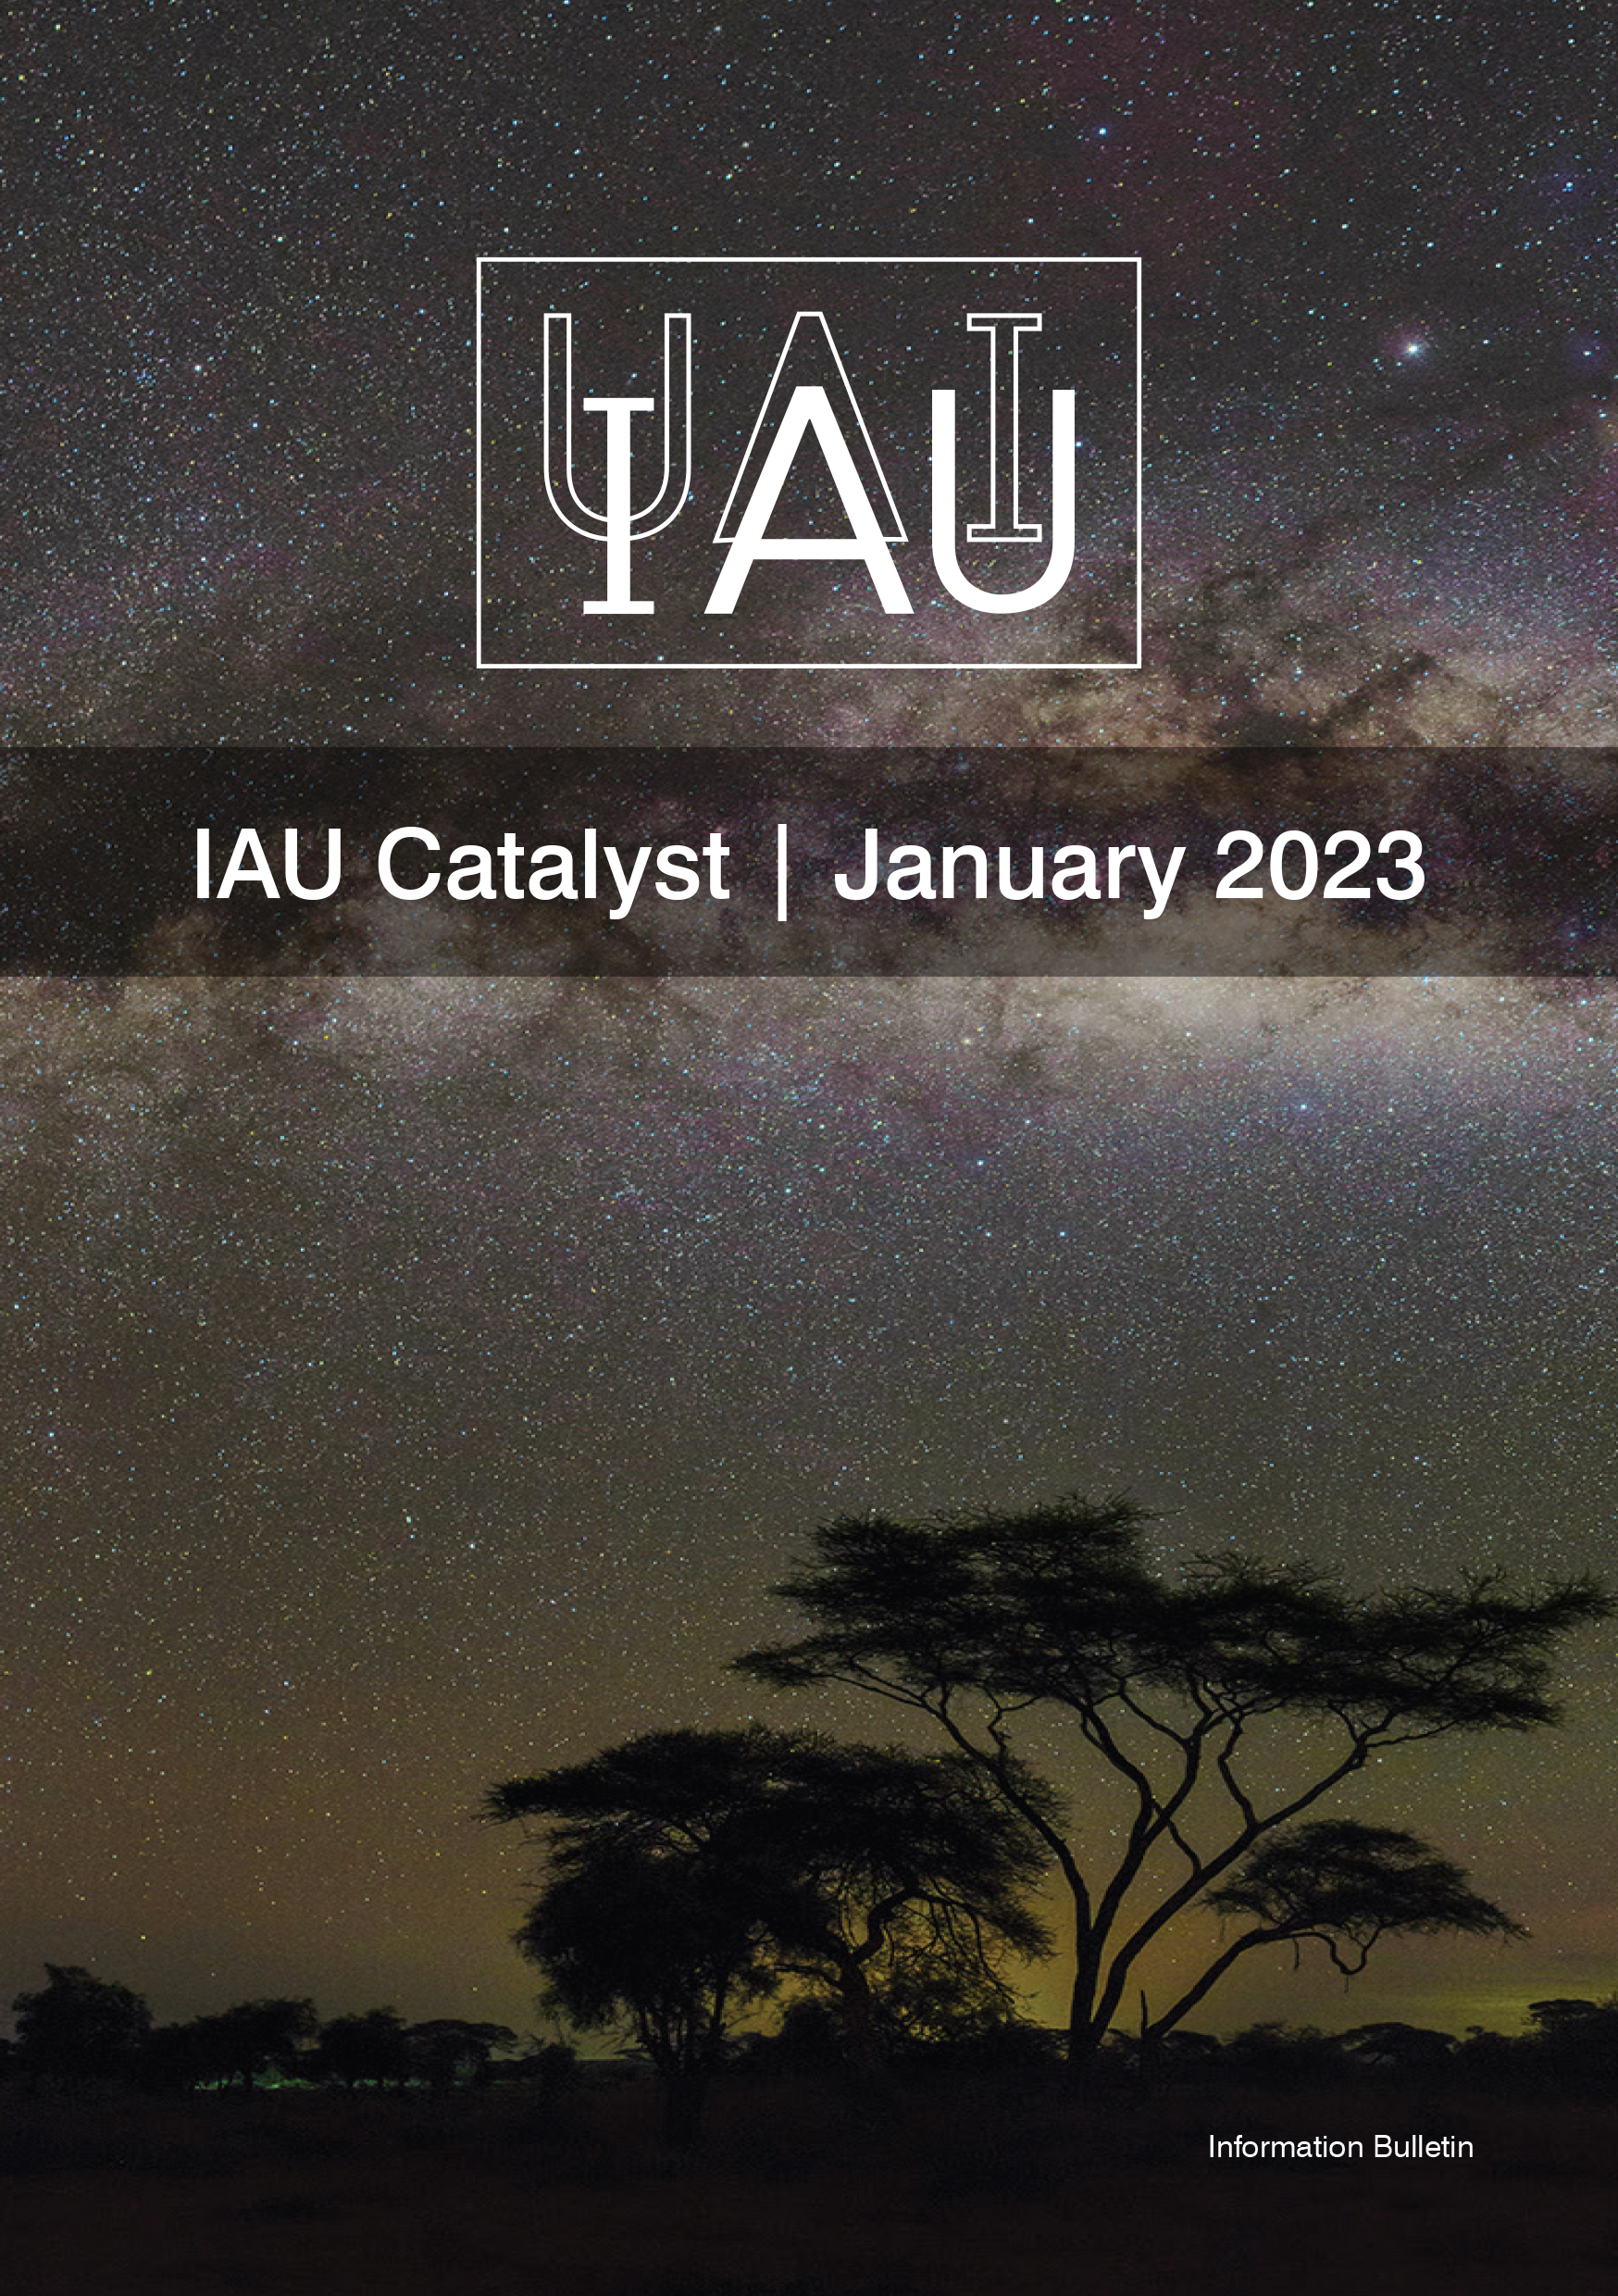

Cover of IAU Catalyst #8

Cover of IAU Catalyst #8.

Credit: IAU